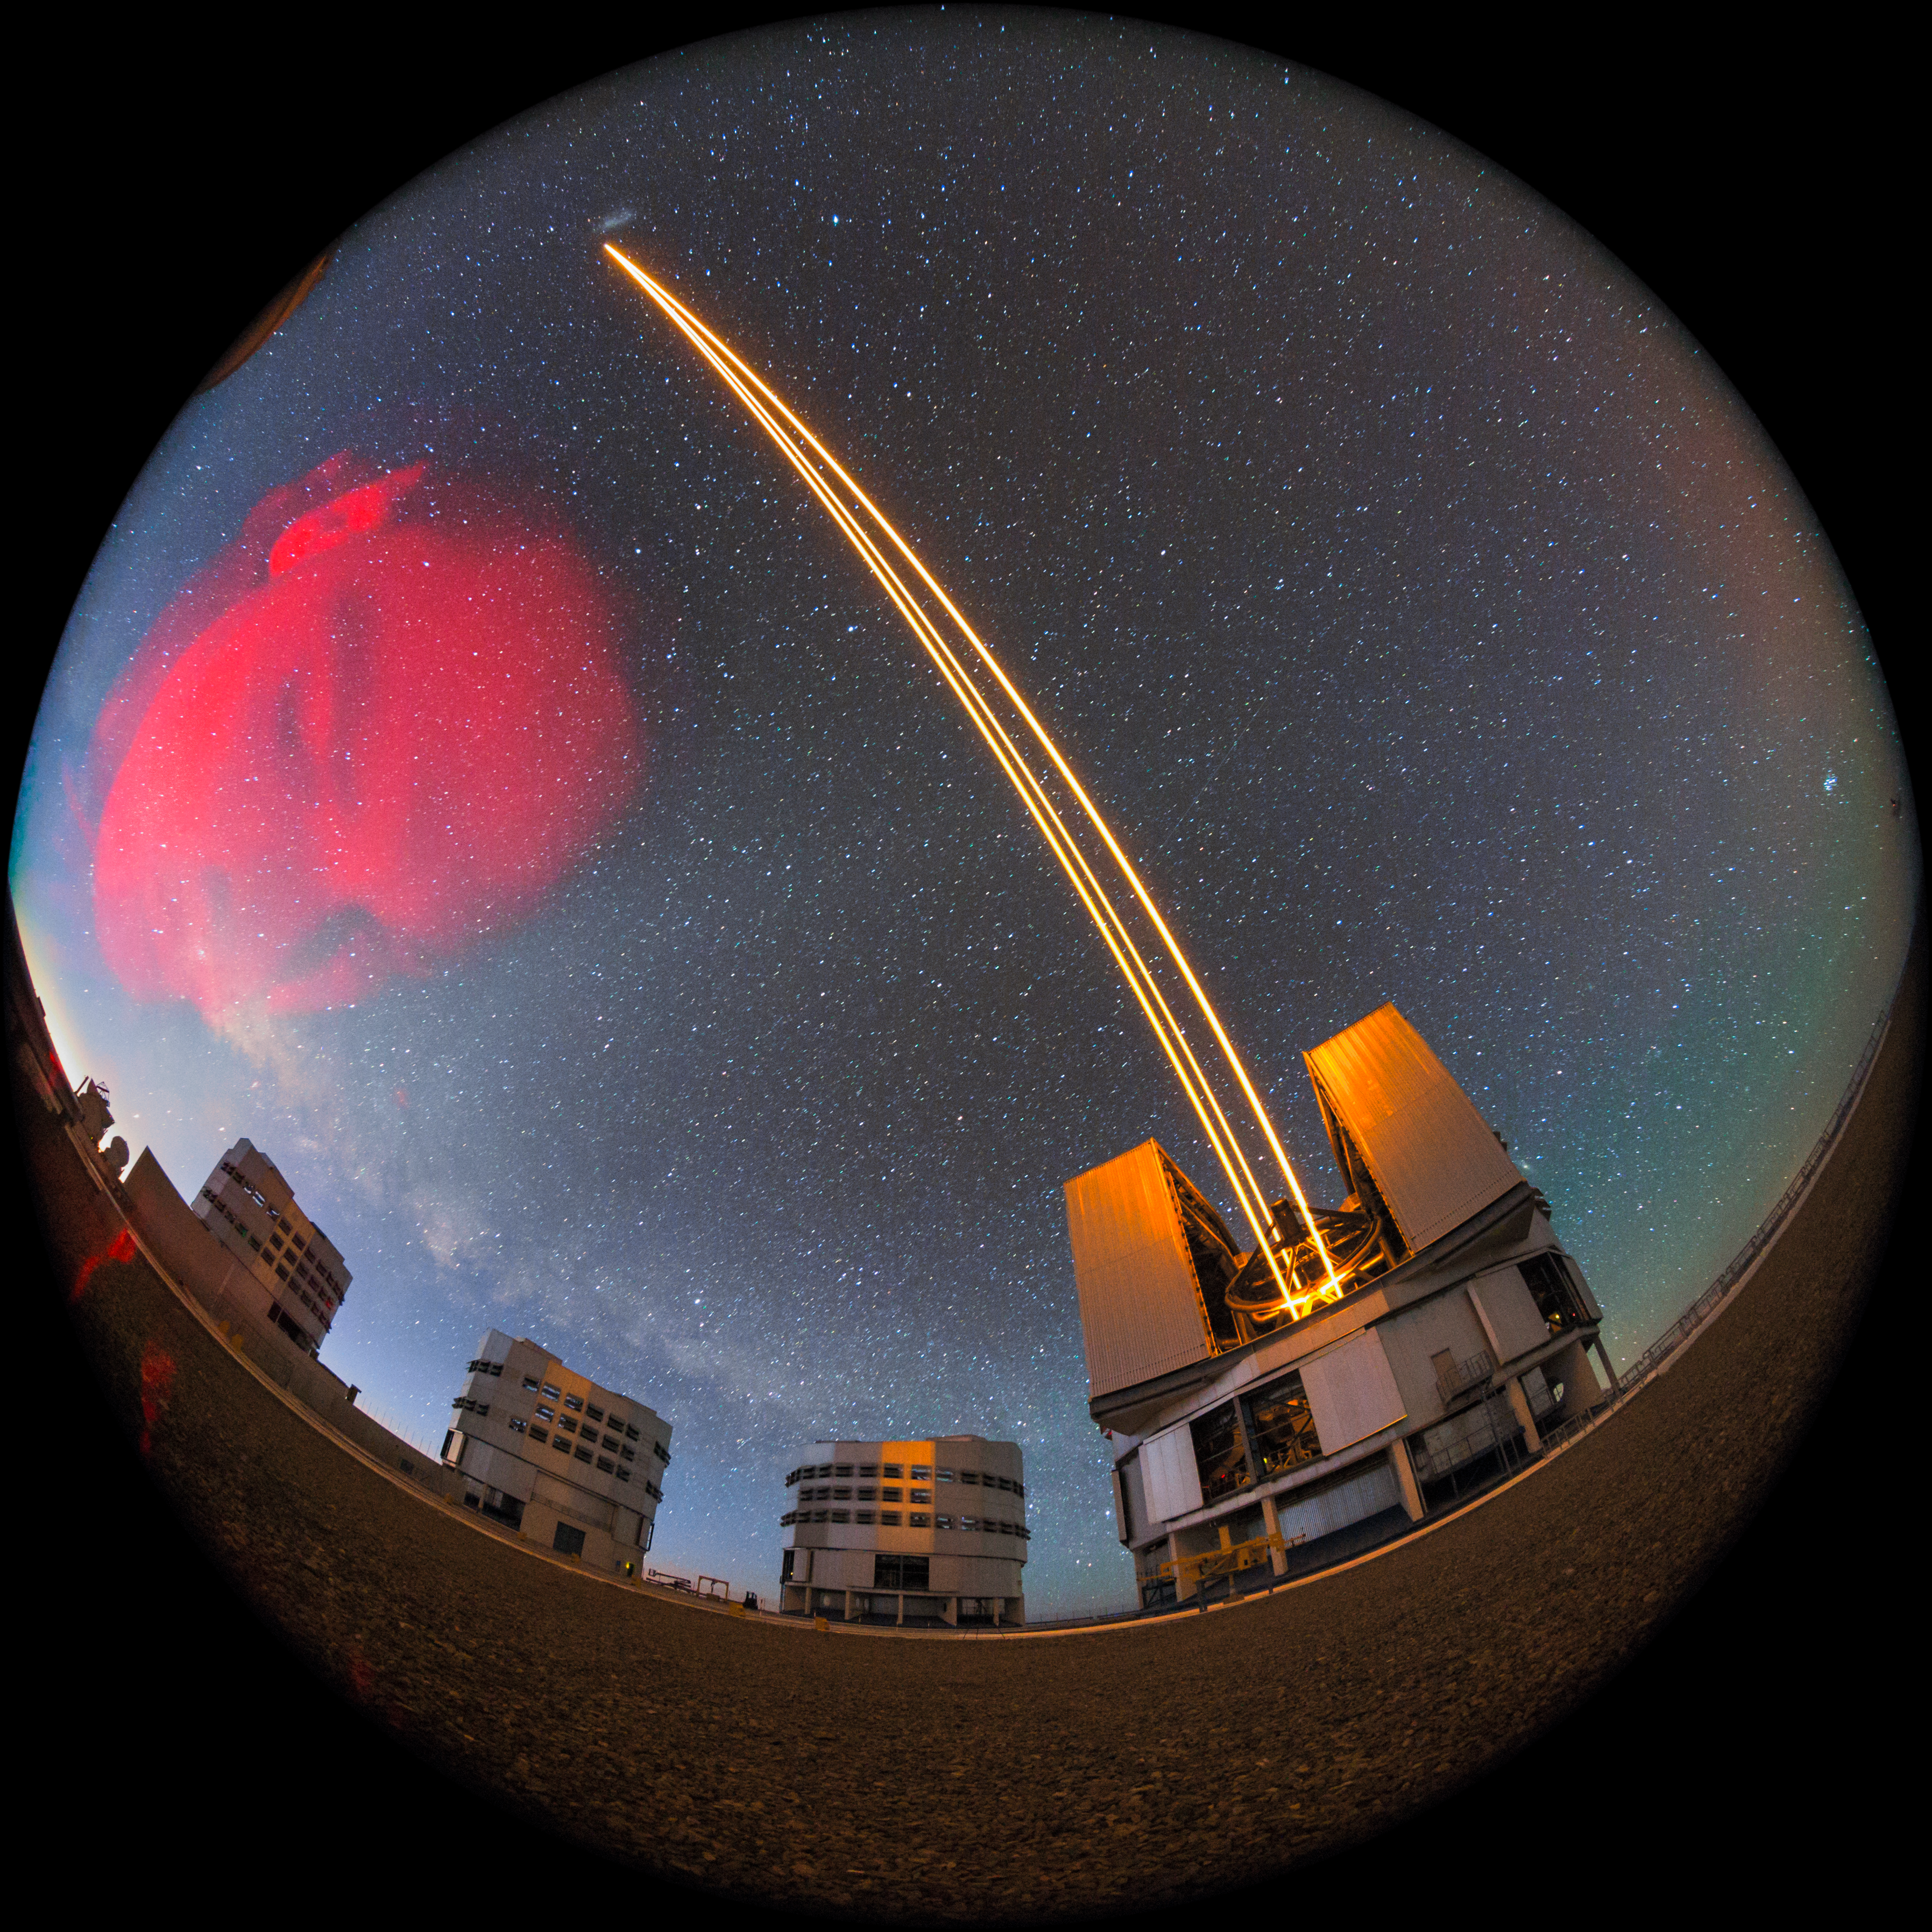

Selfie with the VLT

At first glance it might appear that we have discovered a huge new astronomical object in the sky. In actual fact, ESO Photo Ambassador Petr Horálek has just taken an accidental selfie with the VLT's Unit Telescopes.

In this image, one of the Unit Telescopes is shown using its 4 Laser Guide Star Facility — a state-of-the-art method of adaptive optics that can be employed to reduce the effects of atmospheric turbulence on astronomical images.

Credit: ESO/P. Horálek